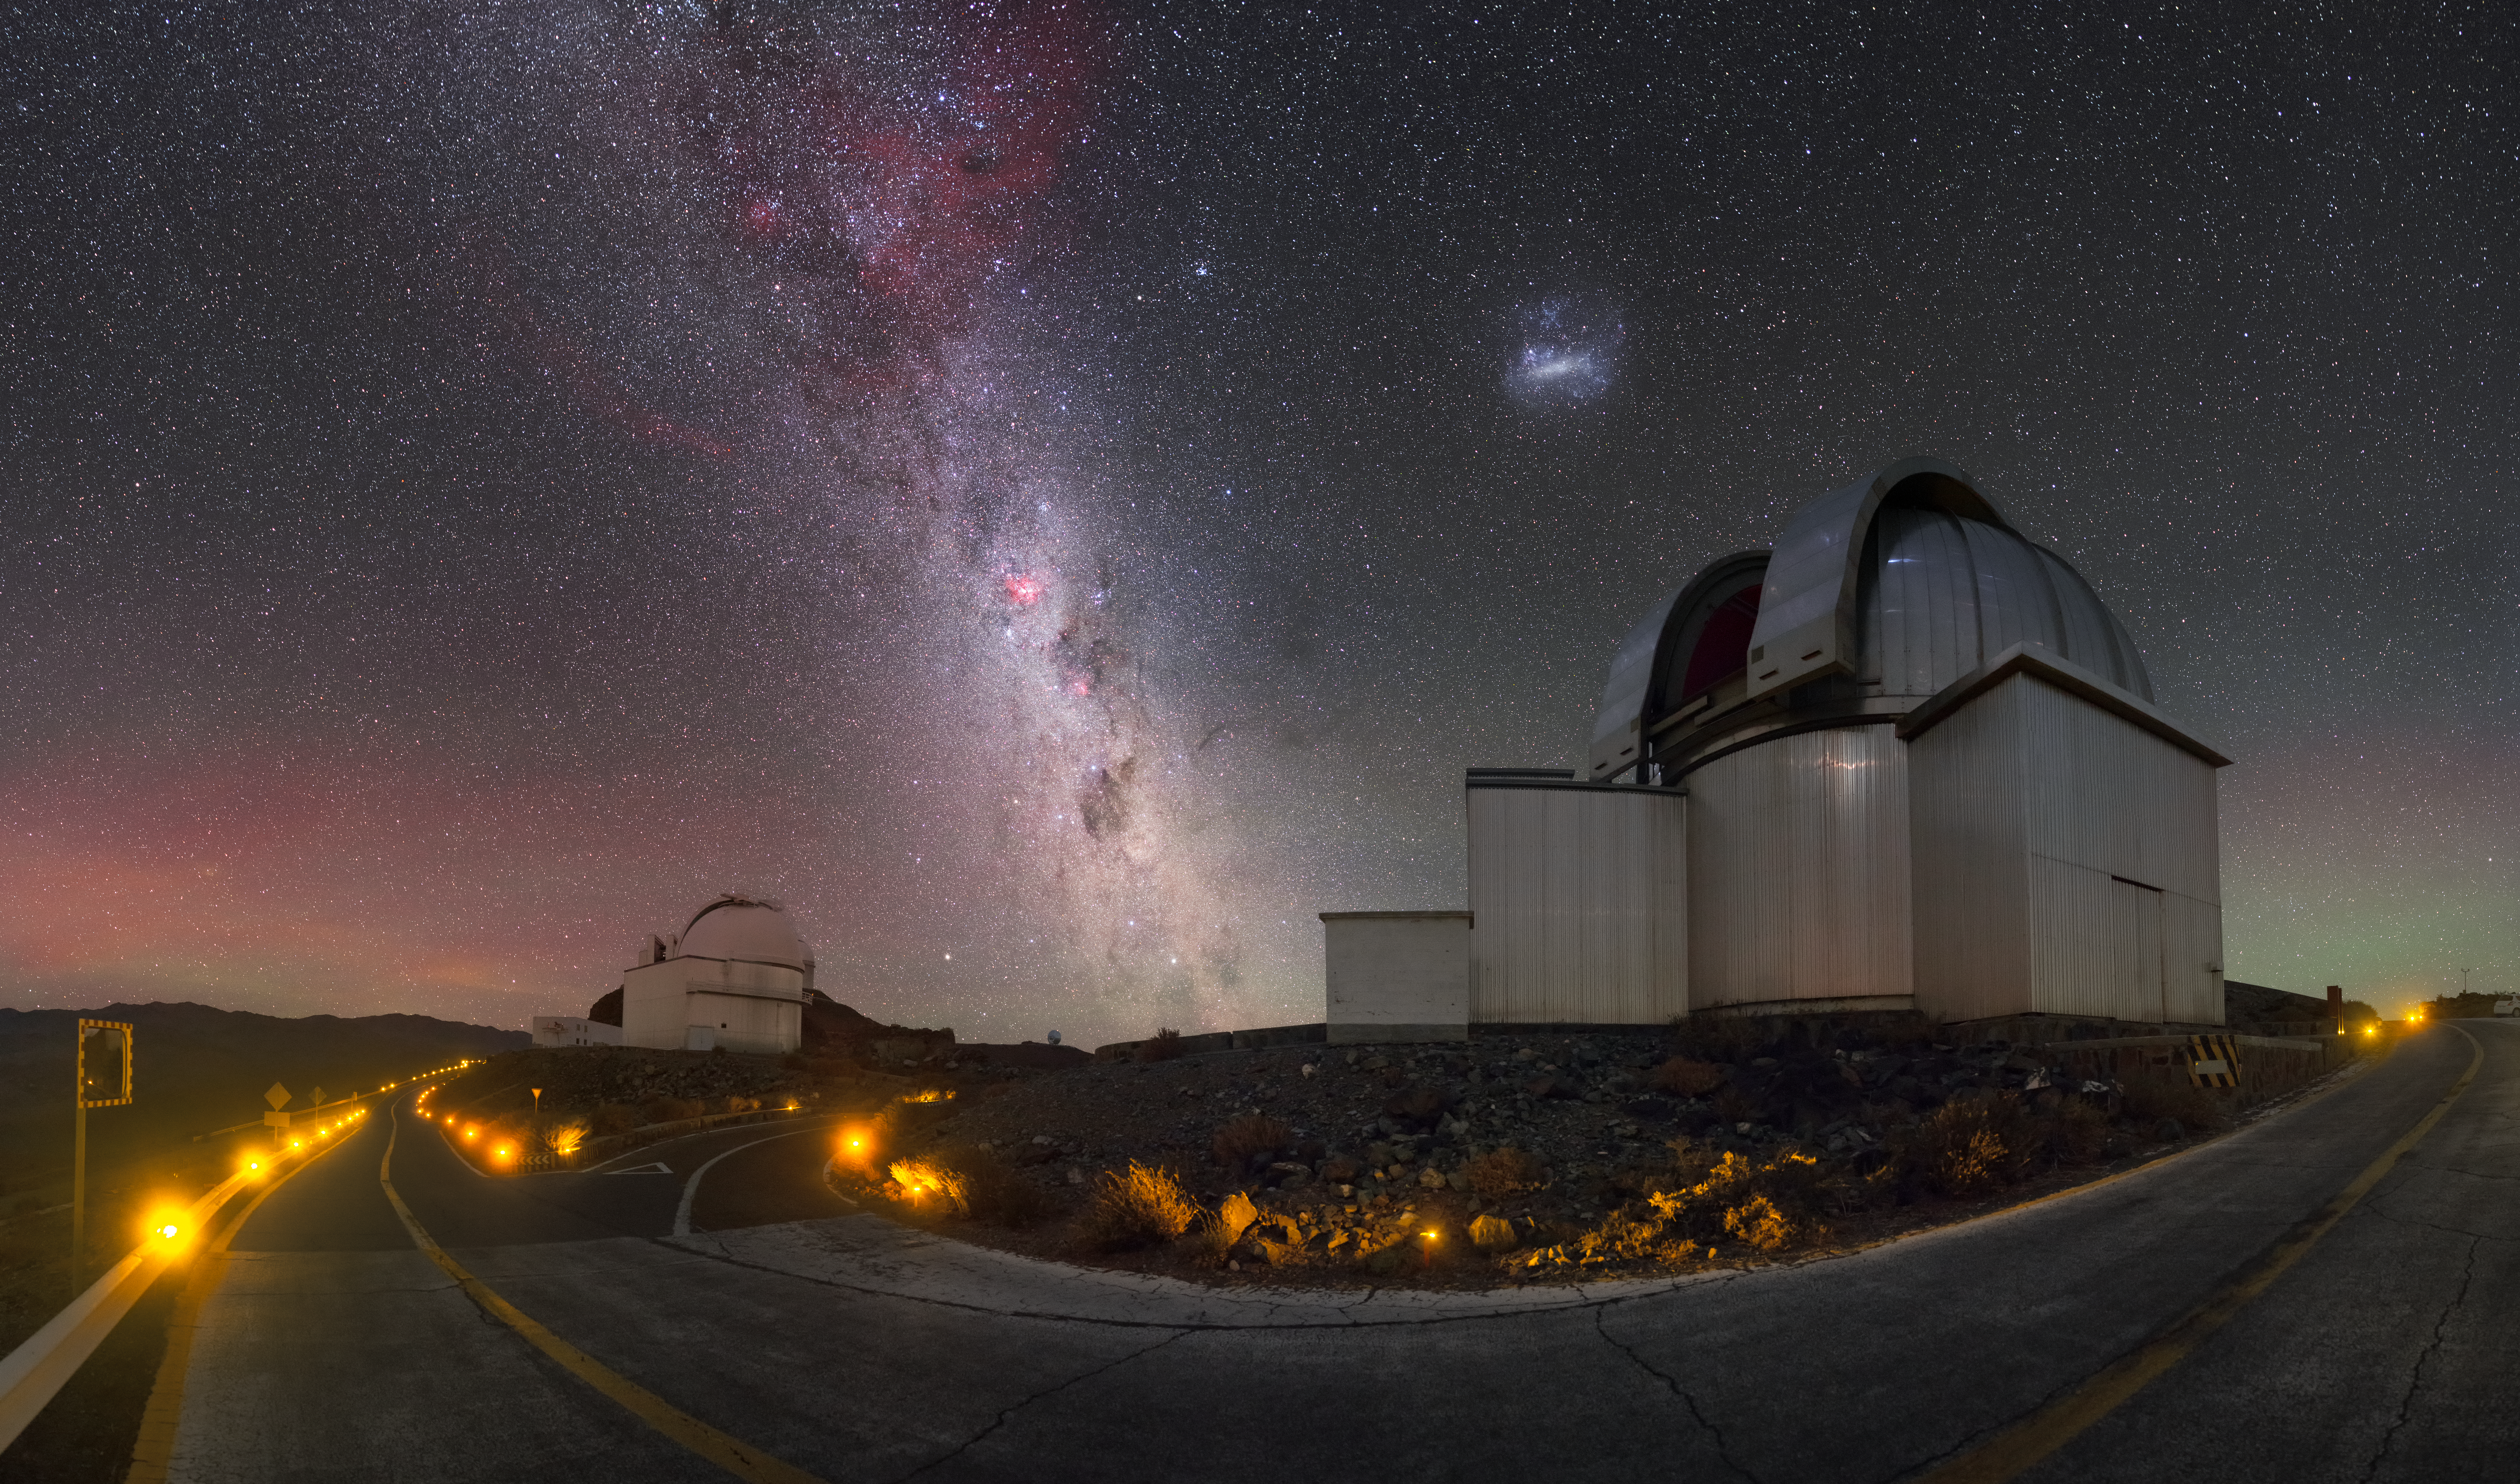

The Stars of the Milky Way

Seen here, the majestic Milky Way rises above ESO’s La Silla Observatory in Chile, its bright band punctuated by red regions of star formation and dark, weaving filaments of interstellar dust. Two of the site’s telescopes, the 1-metre Schmidt telescope (left) and the MPG-ESO 2.2-metre telescope (right), are are visible as well.

While all of the stars in the sky belong to the Milky Way galaxy, we commonly refer to this thick streak across the sky as “the Milky Way”. This is because of our position within our home galaxy: the Solar System sits on one of our galaxy’s spiral arms and is located roughly two-thirds of the distance between the Milky Way’s centre and its peripheries. The galaxy itself is shaped a little like a giant pancake with a bright bulge in the centre, with almost all of its constituent stars, gas, dust, planets, and so on lying within a thin disc. The “Milky Way” — the bright strip we see painted across the night sky in this image — is actually our view of this disc, which is why it appears to be so much brighter and more impressive than the surrounding sky, as we look inwards towards the densely-packed galactic centre.

To the centre-right of the frame, just above the MPG-ESO 2.2-metre telescope, is one of our nearest neighbours in space, a dwarf galaxy known as the Large Magellanic Cloud. The pink and green glow visible just above the horizon is known as airglow, and is caused by excited atoms in the Earth’s upper atmosphere.

Credit: P. Horálek/ESO